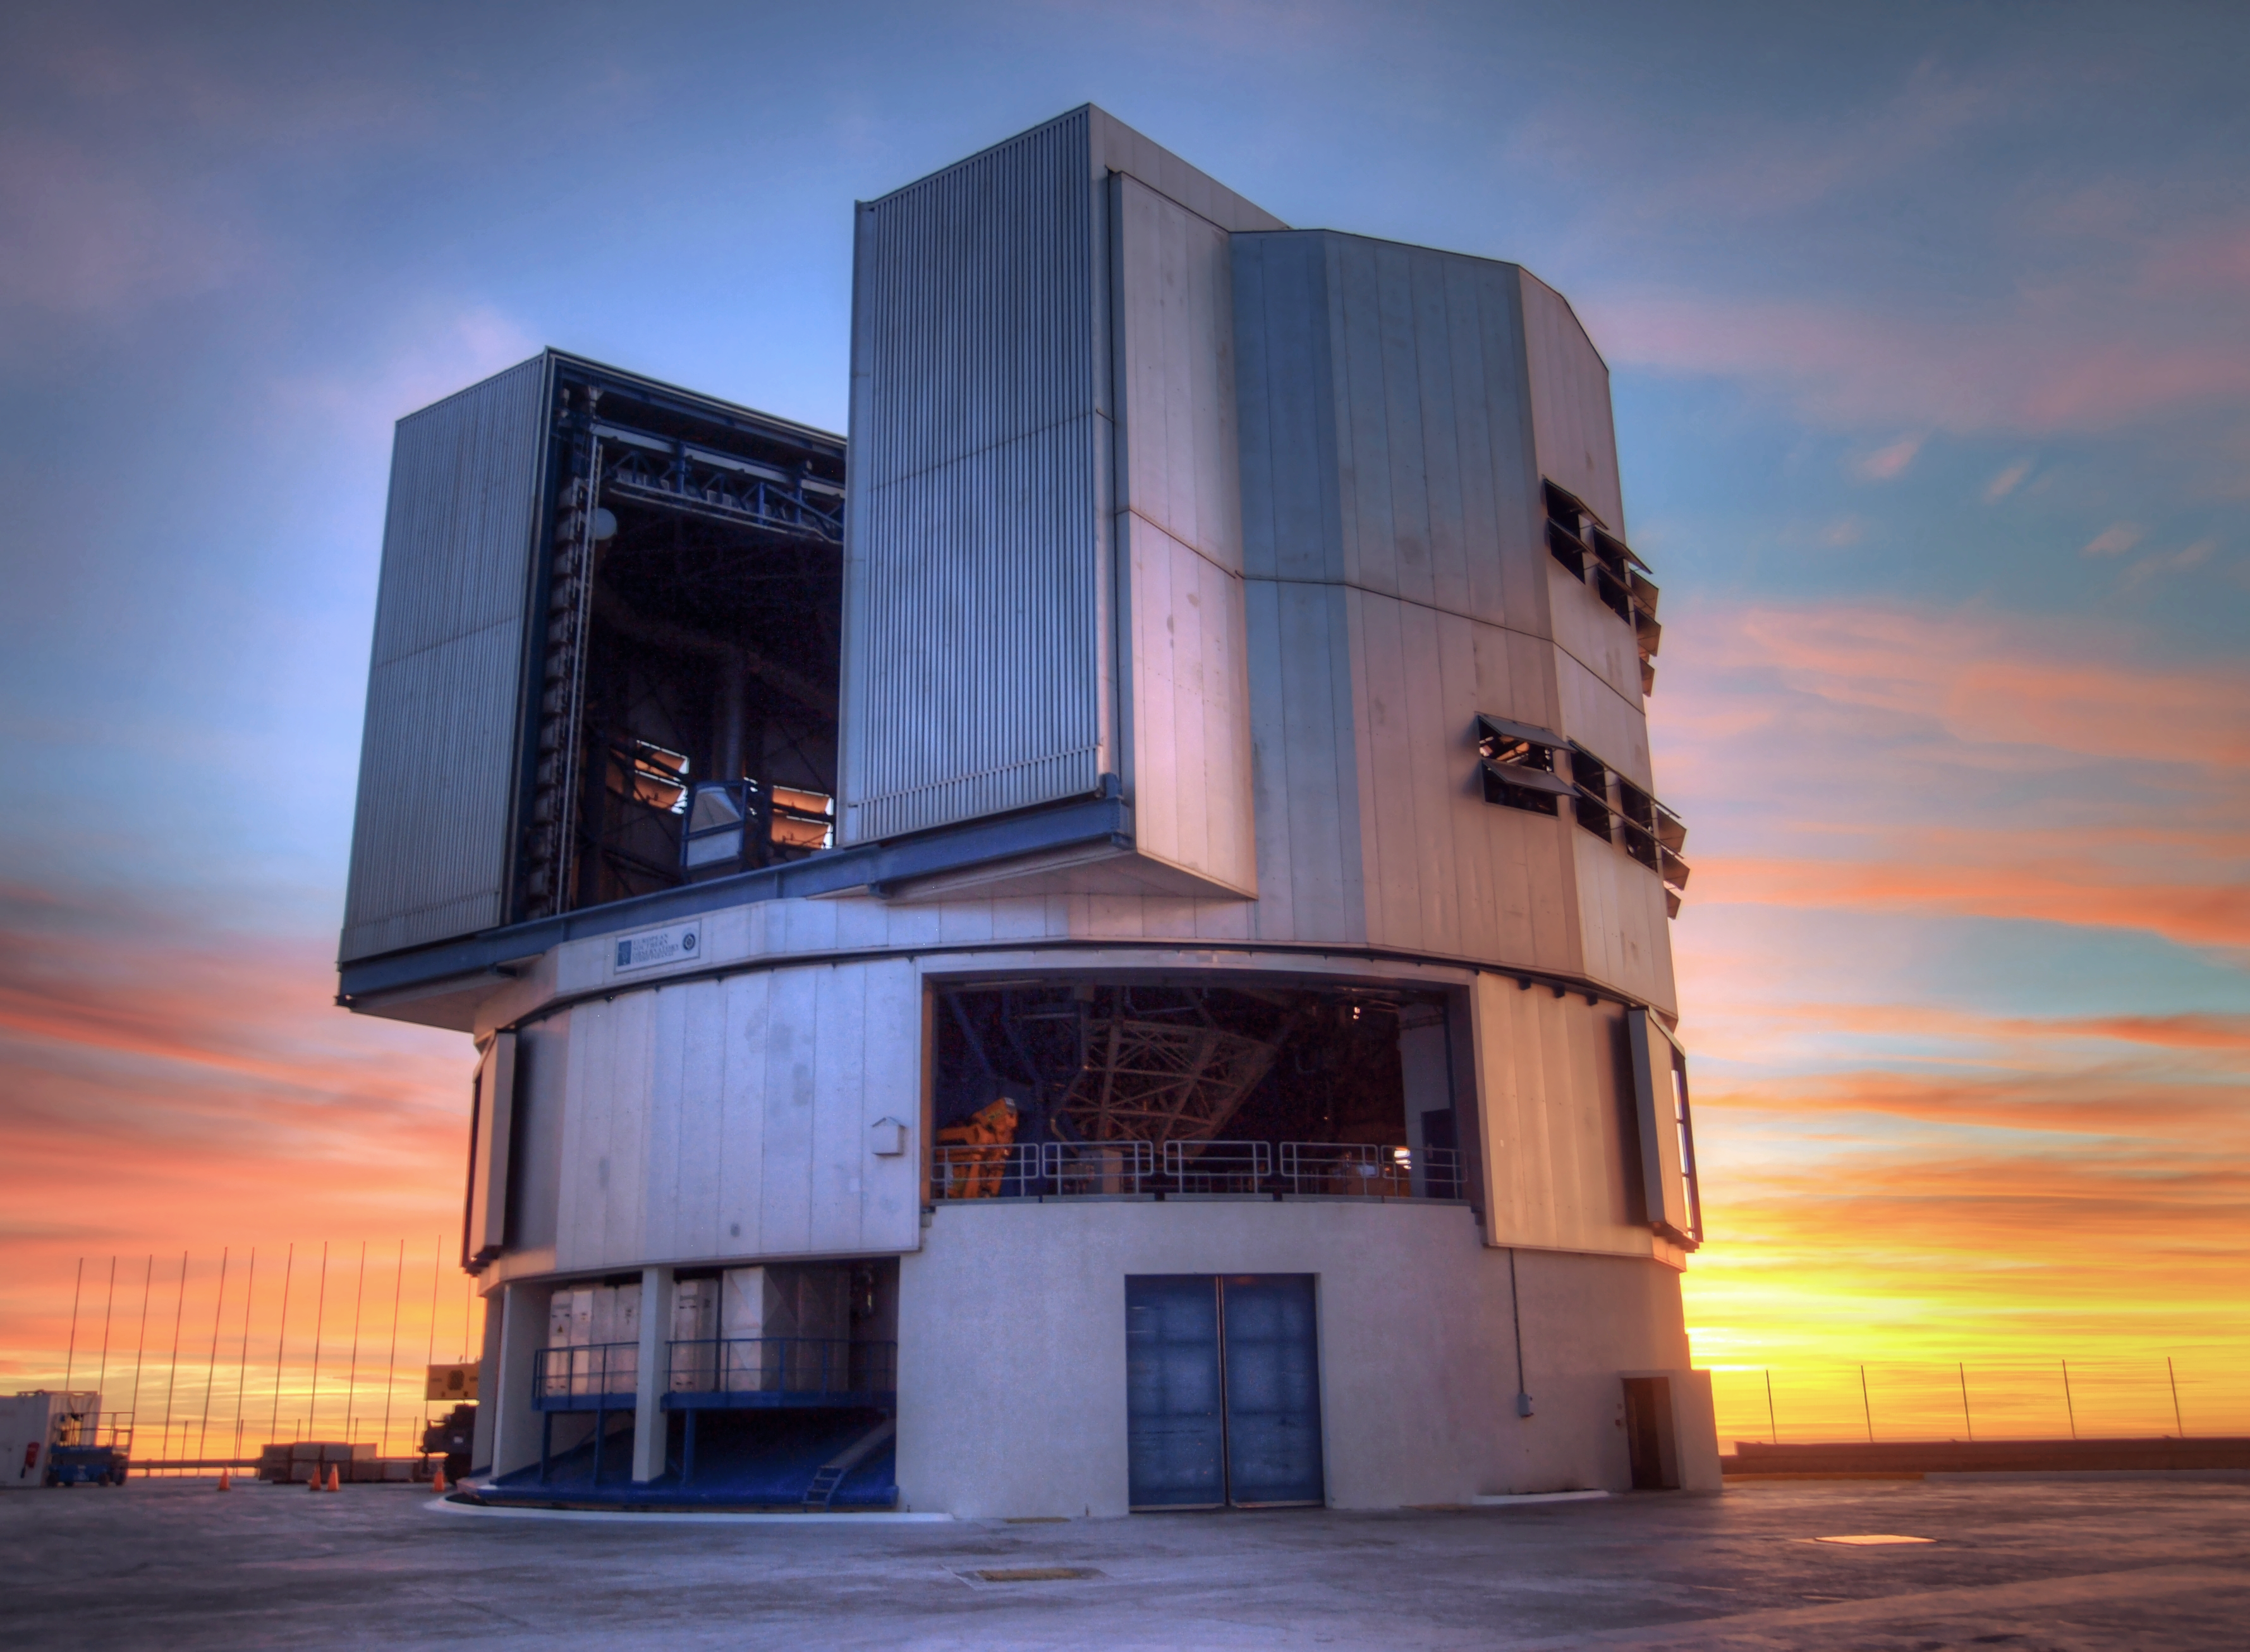

VLT at sunset

Sunset image of one of the Unit Telescopes of the Very Large Telescope (VLT) at ESO's Cerro Paranal observing site. Located in the Atacama Desert of Chile, the site is over 2600 metres above sea level, providing incredibly dry, dark viewing conditions. The VLT is the world's most advanced optical instrument, consisting of four Unit Telescopes with main mirrors 8.2-m in diameter and four movable 1.8-m diameter Auxiliary Telescopes. The telescopes can work together, in groups of two or three, to form a giant interferometer, allowing astronomers to see details up to 25 times finer than with the individual telescopes.

Credit: R. Wesson/ESO